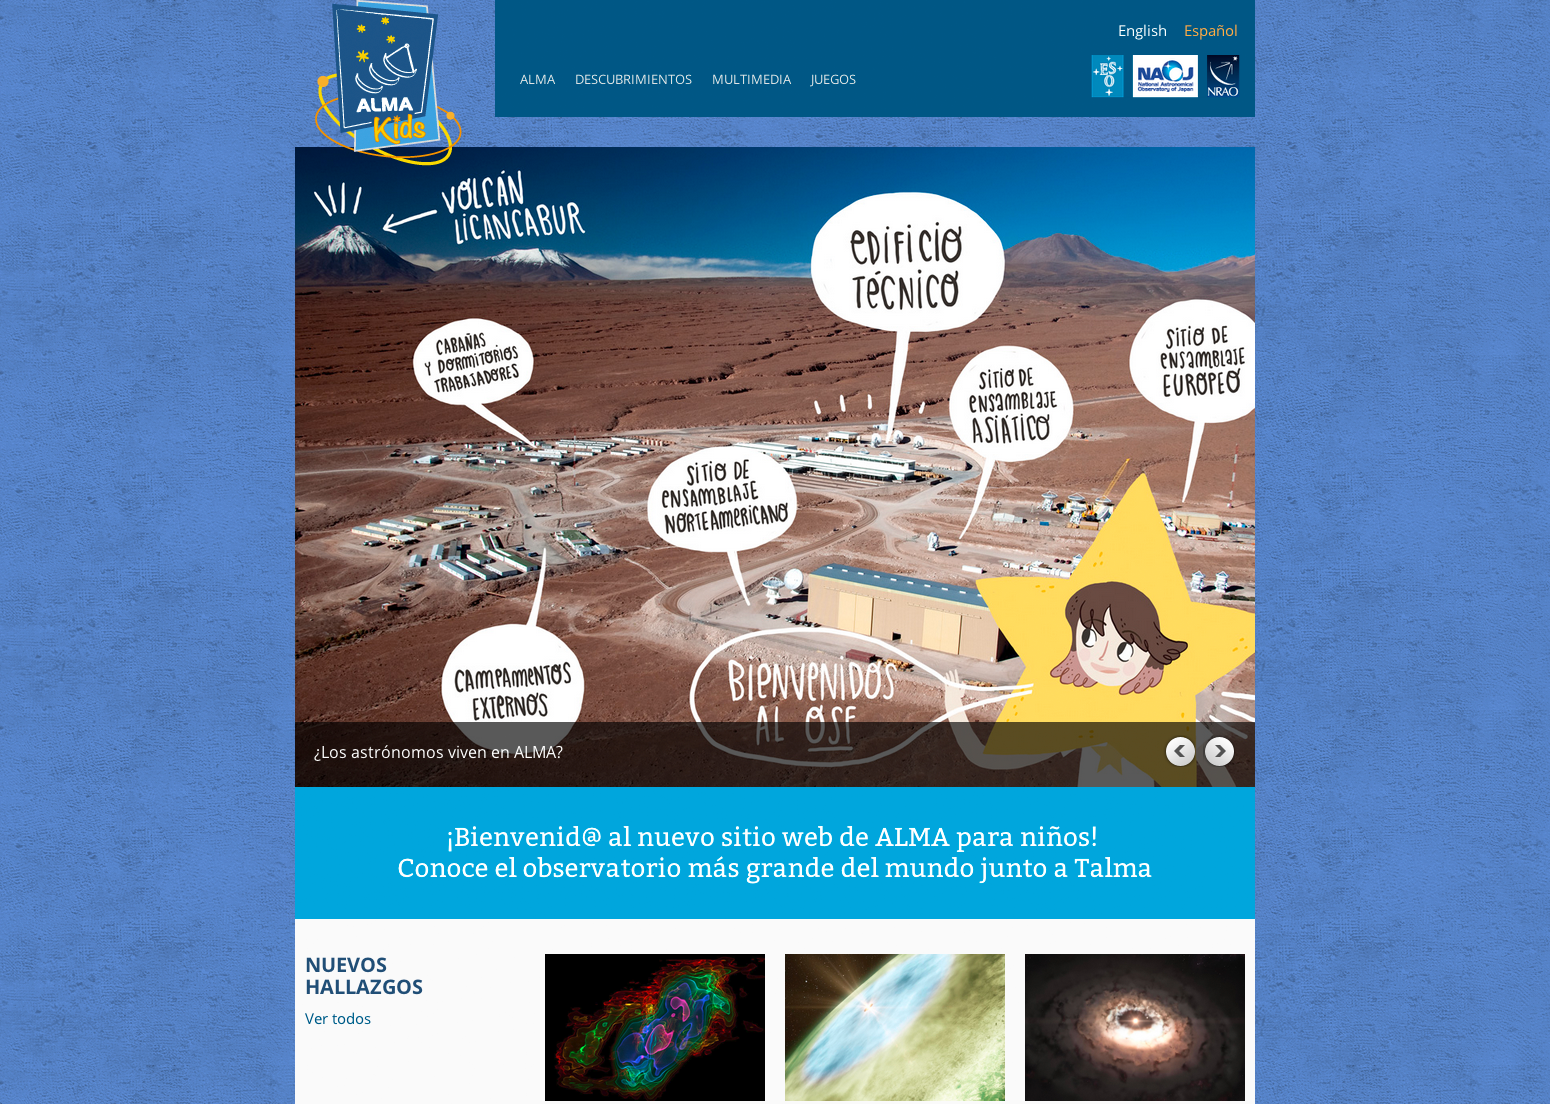

Screenshot of the ALMA Kids web site

A screenshot of the ALMA Kids web site (in Spanish).

Credit: ALMA (ESO/NAOJ/NRAO)